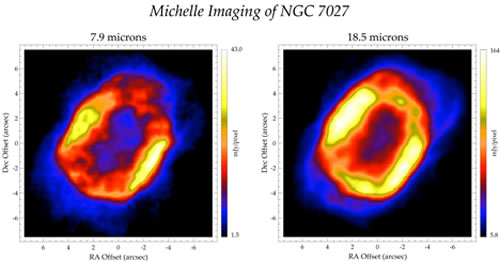

MICHELLE imaging of NGC 7027

MICHELLE imaging of NGC 7027 obtained in July 2003 during the initial commissioning of the instrument on Gemini North. These thermal-infrared images trace the hot dust (~ 300 K) that exists within the planetary nebula. Images at two wavelengths, 7.9 and 18.5 microns, let researchers estimate how much dust is present in these systems. In NGC 7027 approximately 50 Earth masses of hot dust is present within the nebula.

Credit: International Gemini Observatory/NOIRLab/NSF/AURA